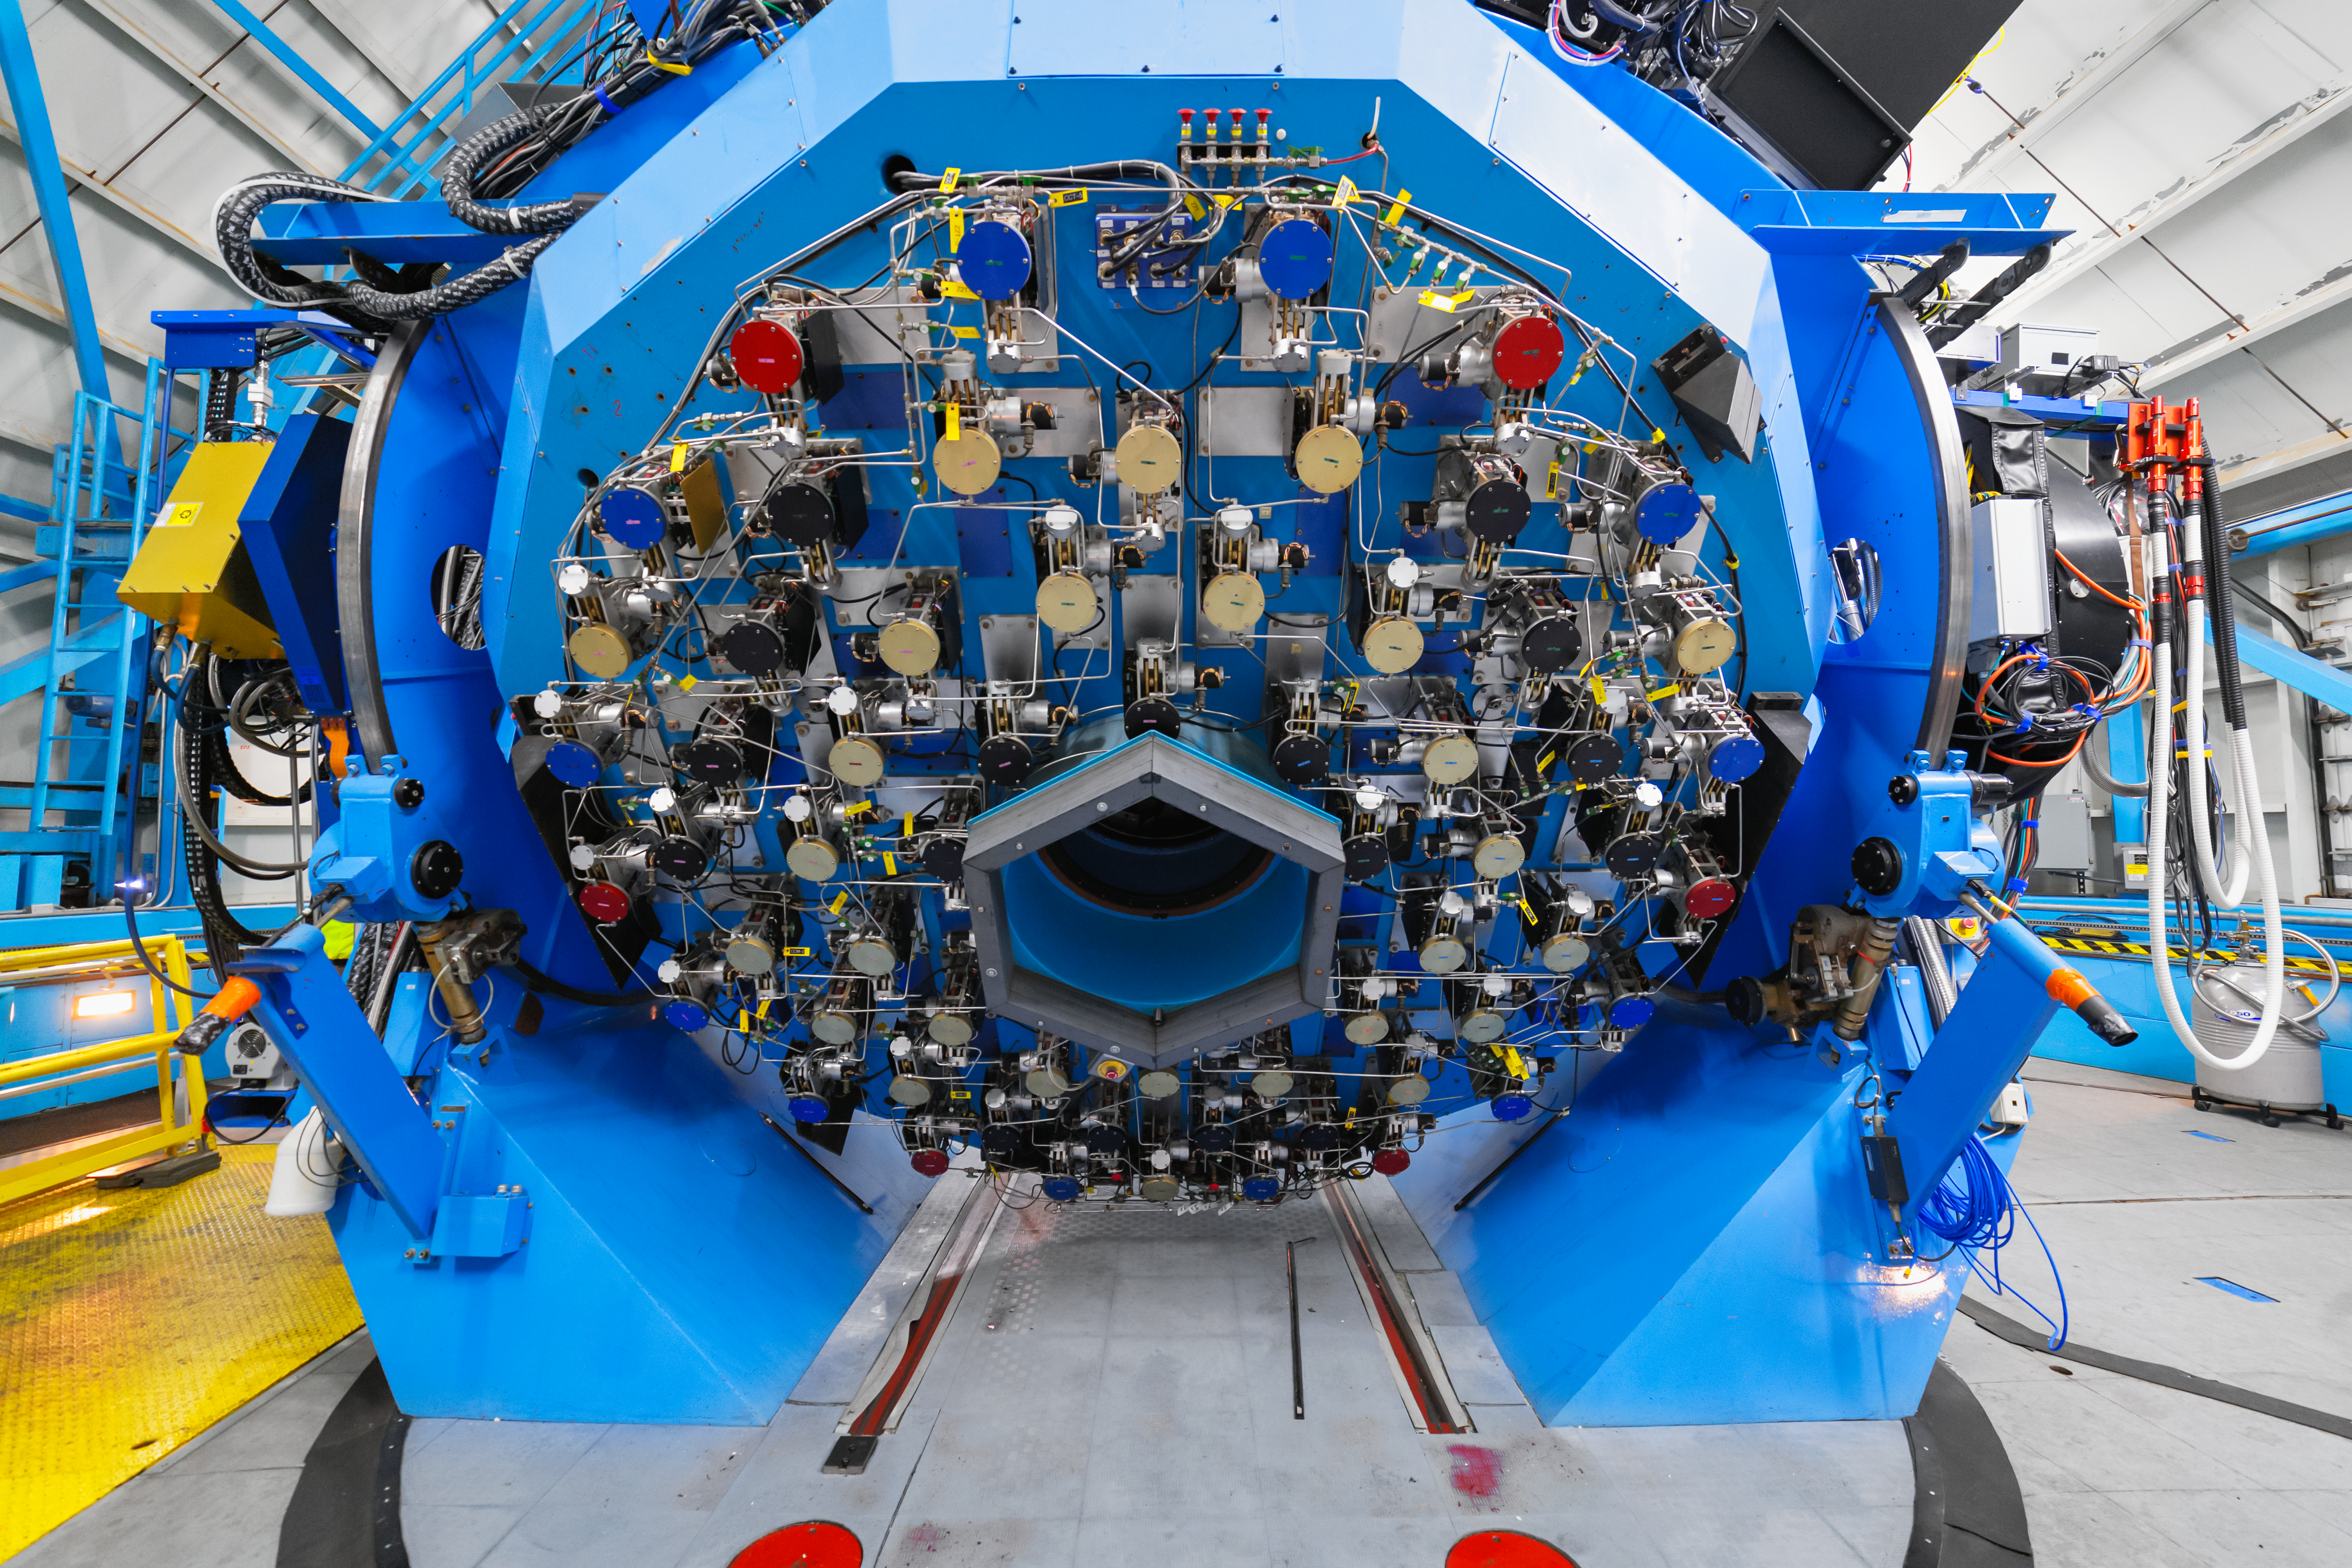

WIYN 3.5-meter Telescope Interior

The interior of the WIYN 3.5-meter Telescope at Kitt Peak National Observatory in Arizona.

Credit: KPNO/NOIRLab/NSF/AURA/P. Horálek